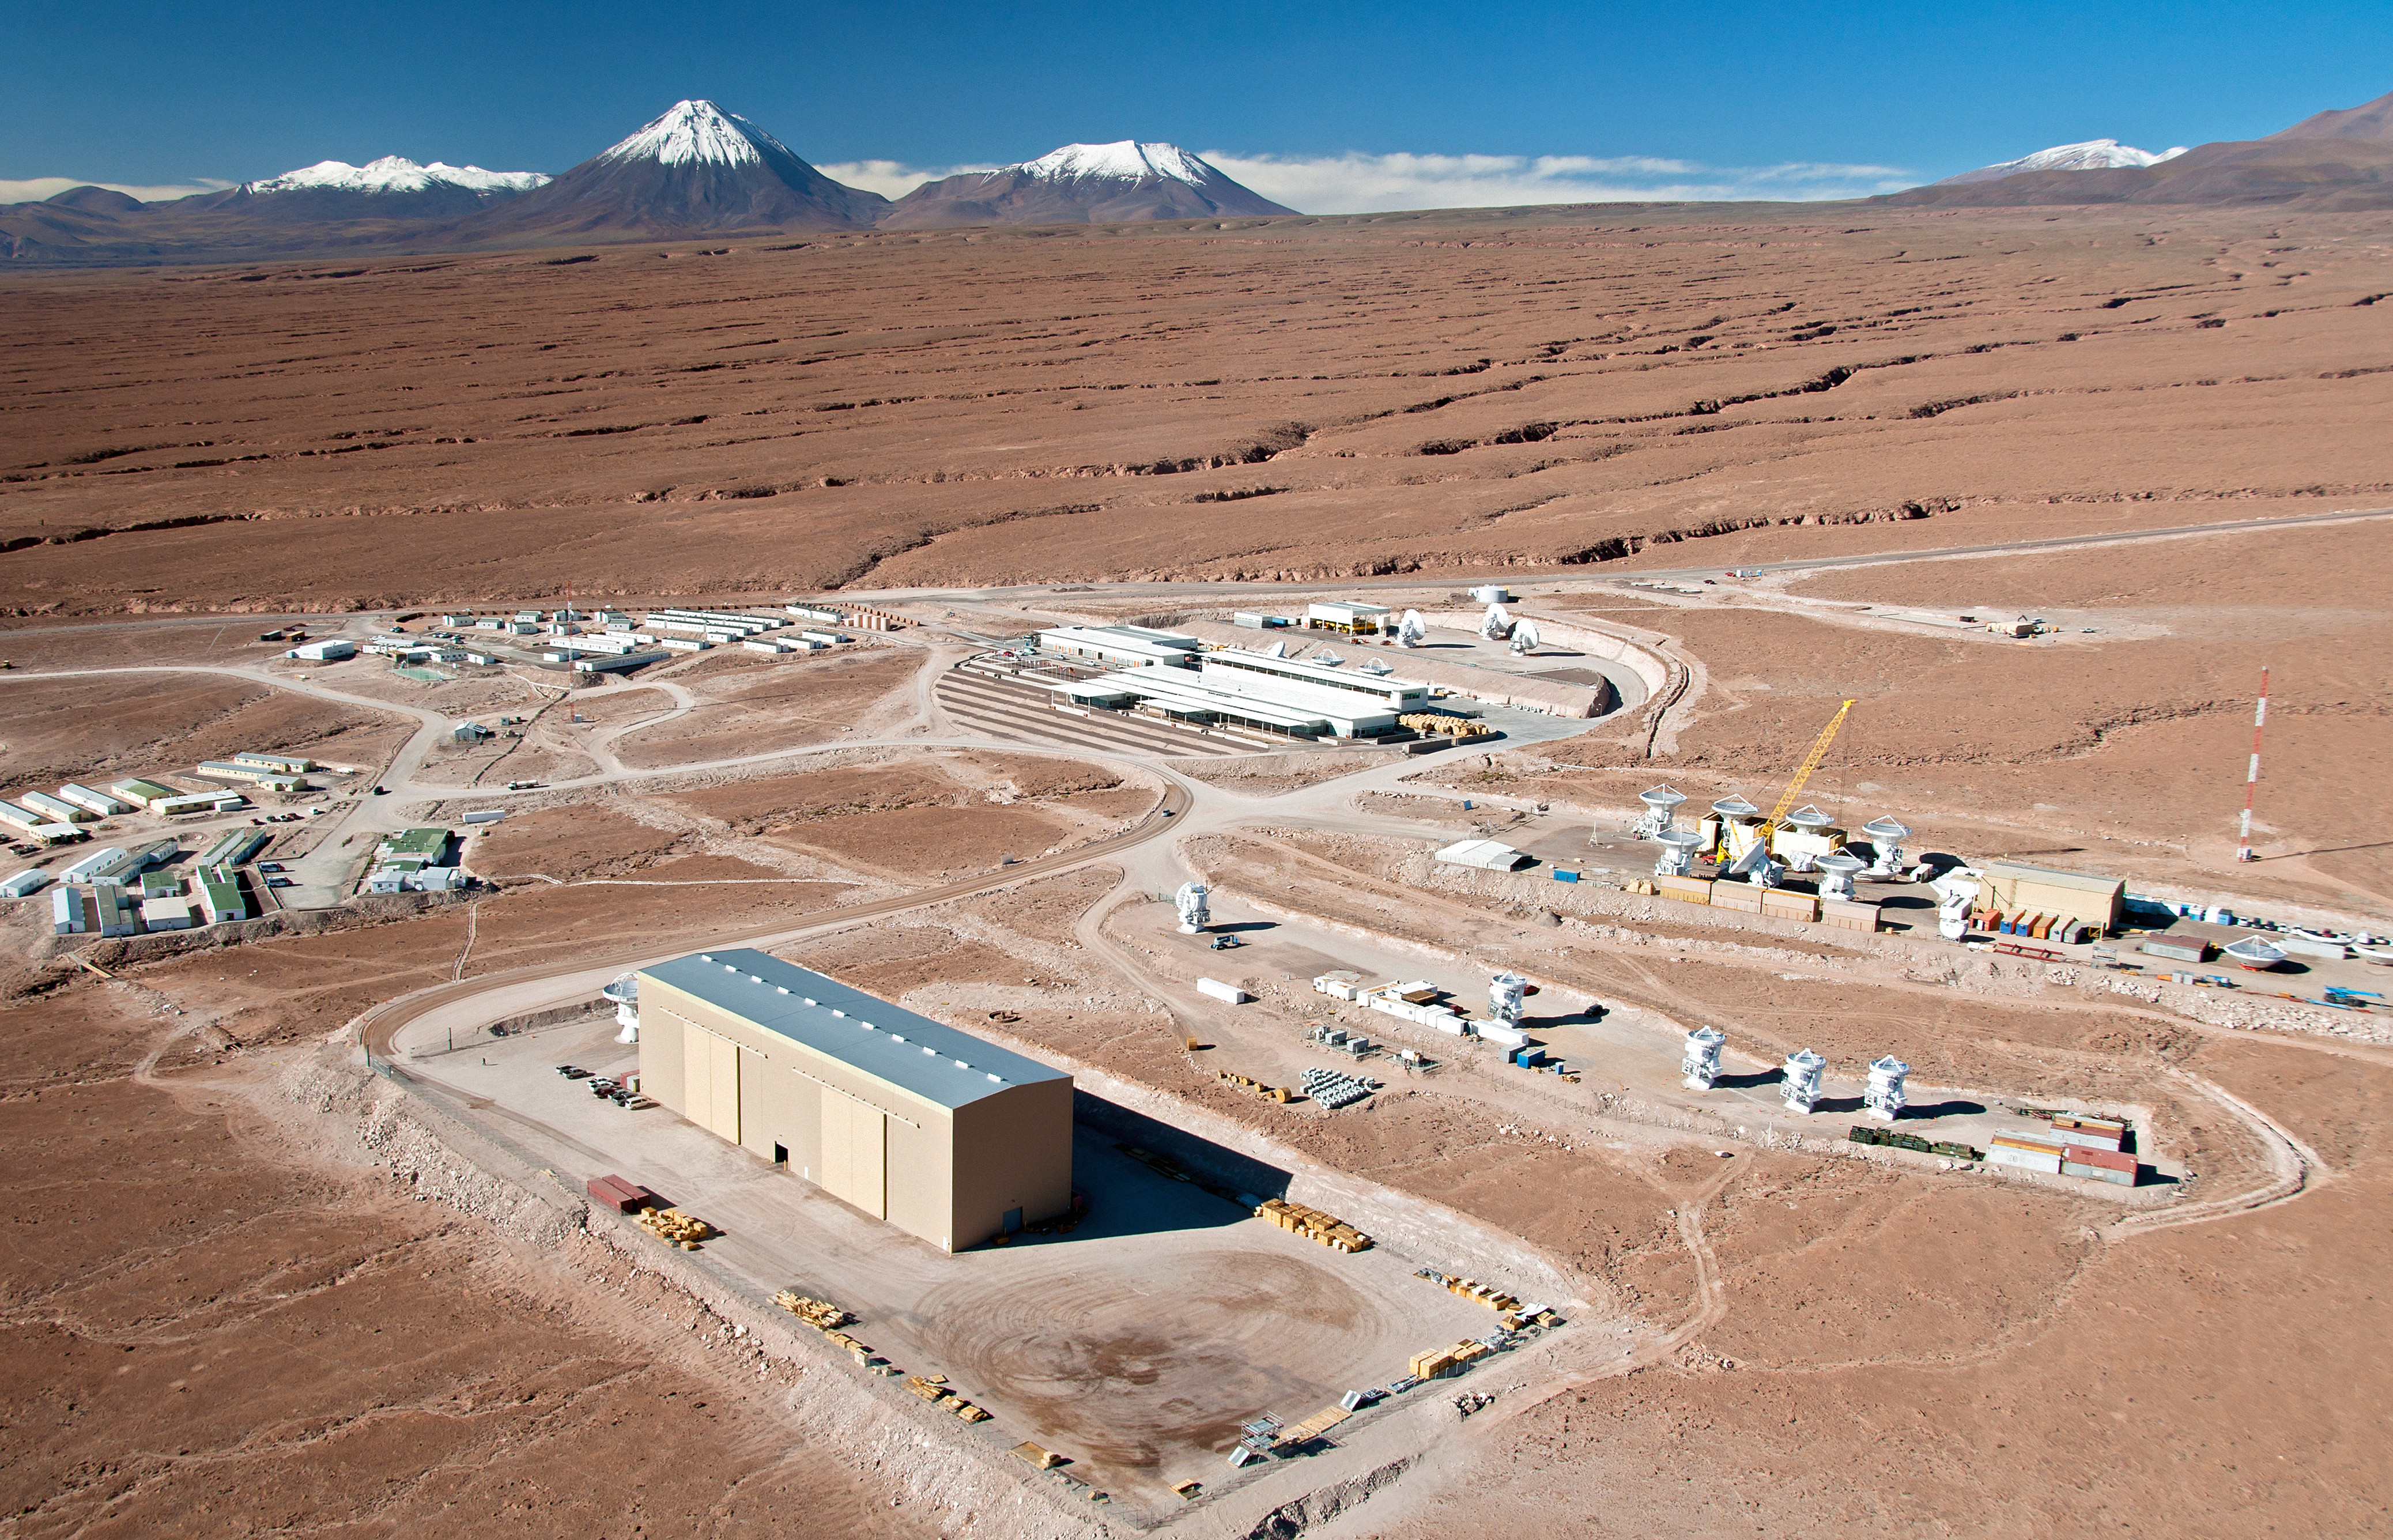

Flying above the ALMA site: the Operations Support Facility

This spectacular aerial view shows the ALMA Operations Support Facility (OSF), located 2900 meters above sea level in the foothills of the Chilean Andes, near San Pedro de Atacama.

Credit: ALMA (ESO/NAOJ/NRAO)